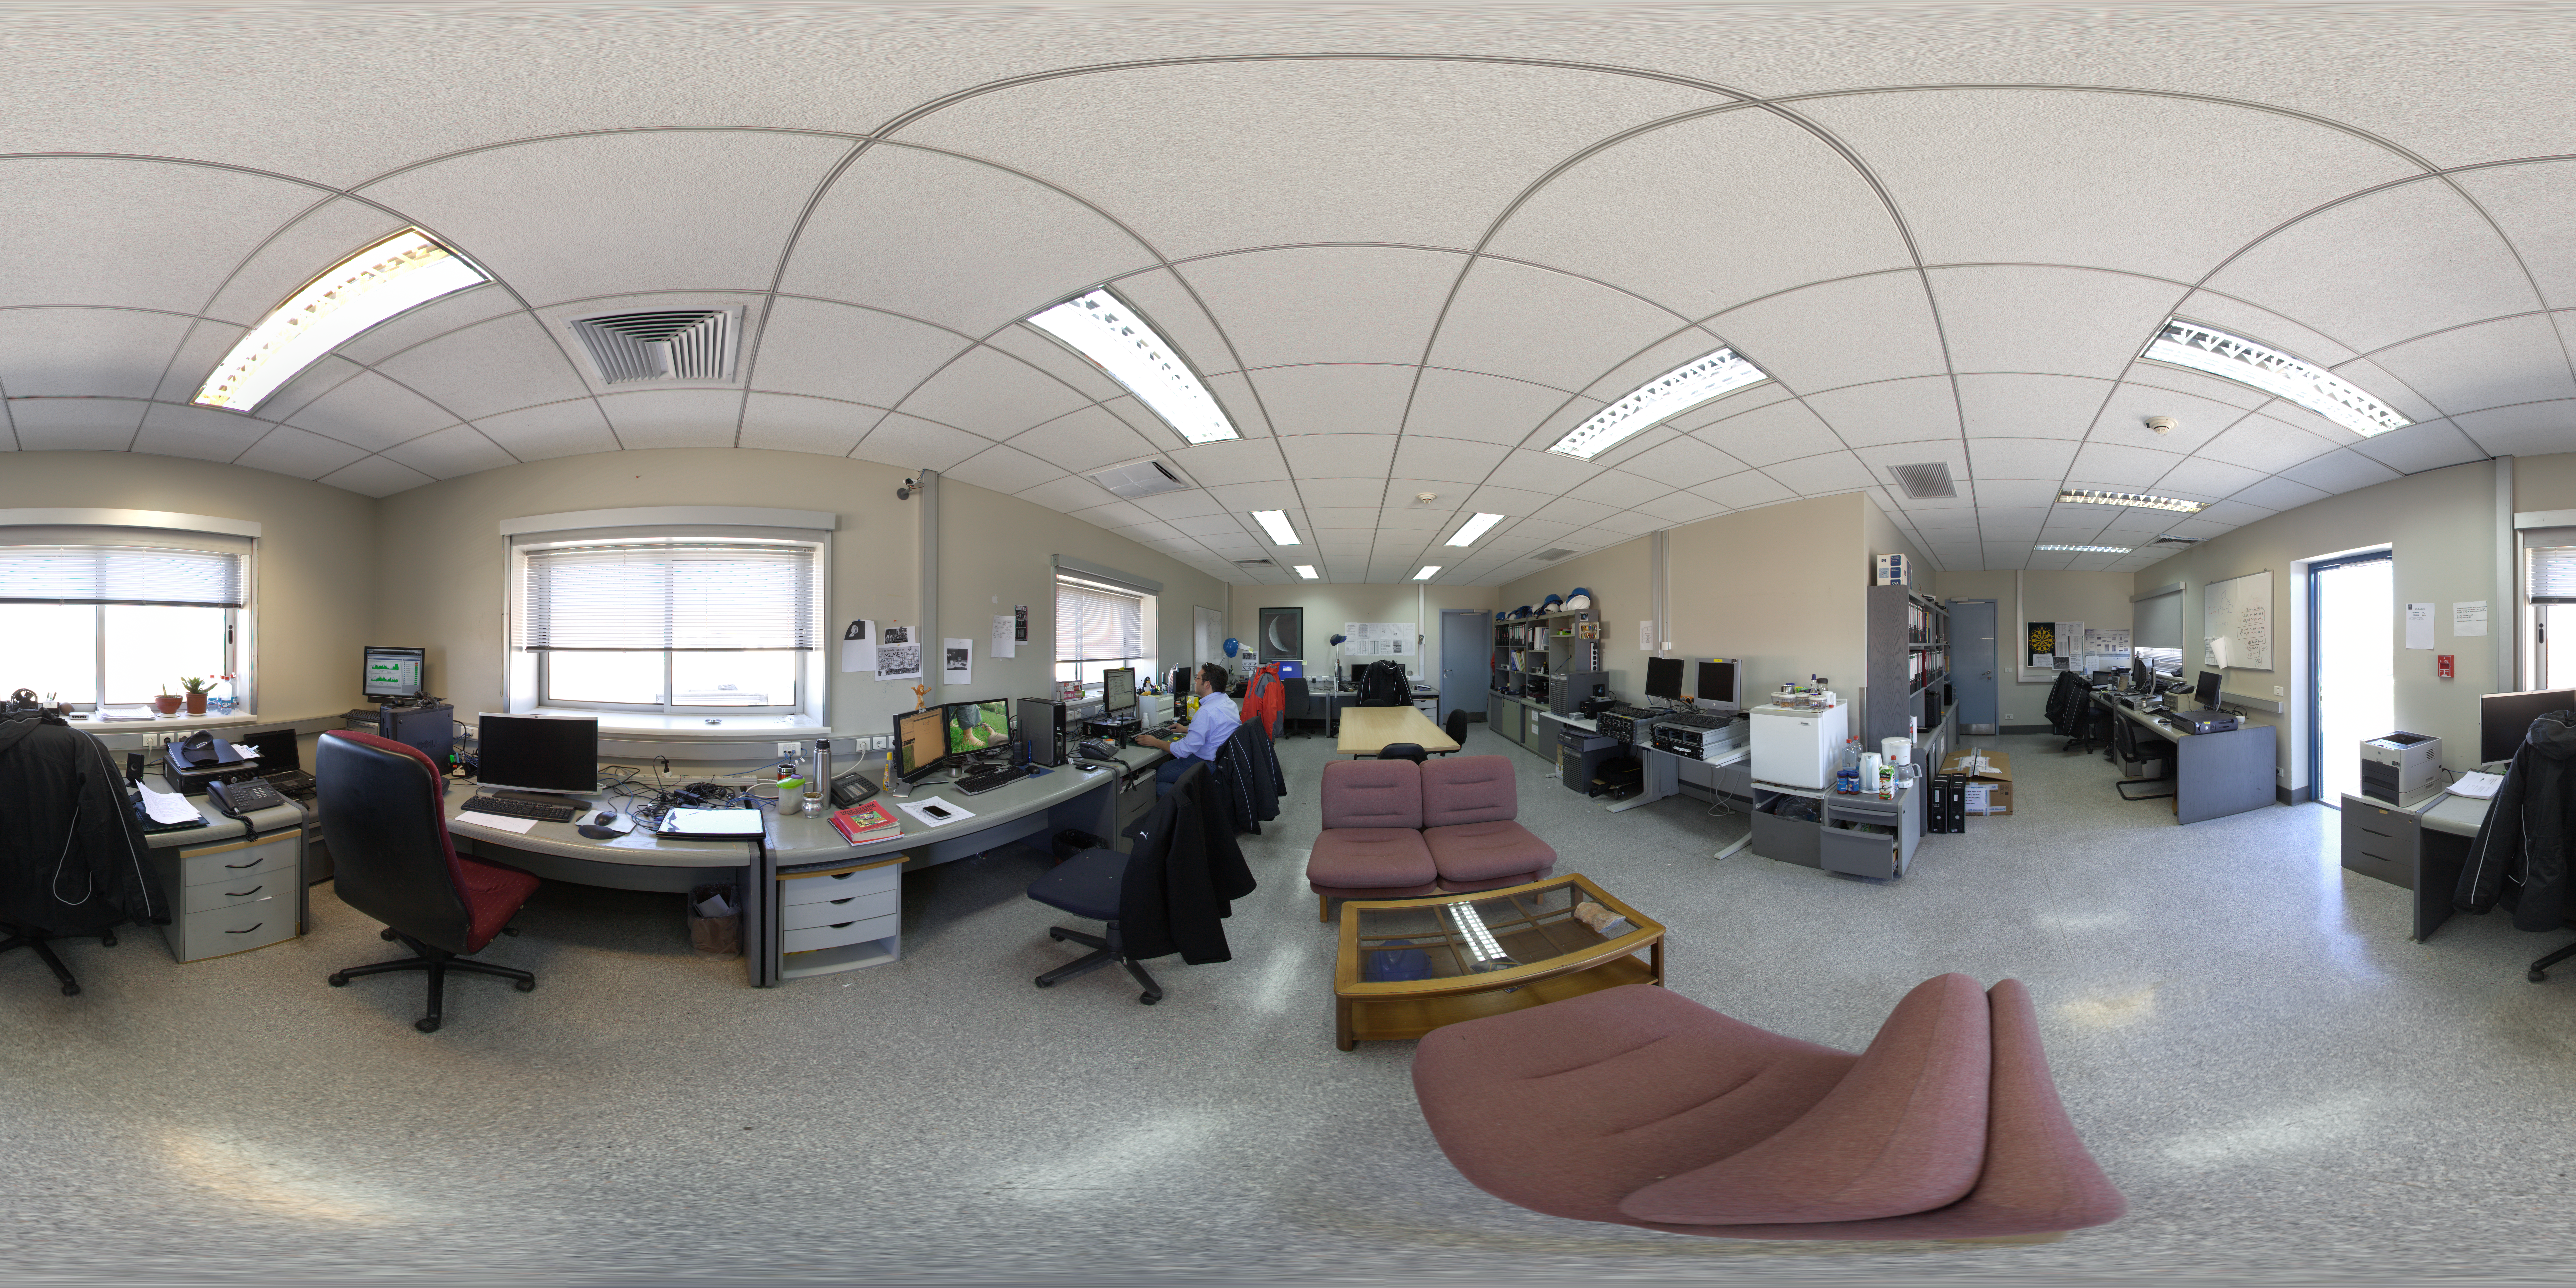

IT support offices at Paranal

360 degree panorama view of the IT support offices at Paranal.

Credit: ESO